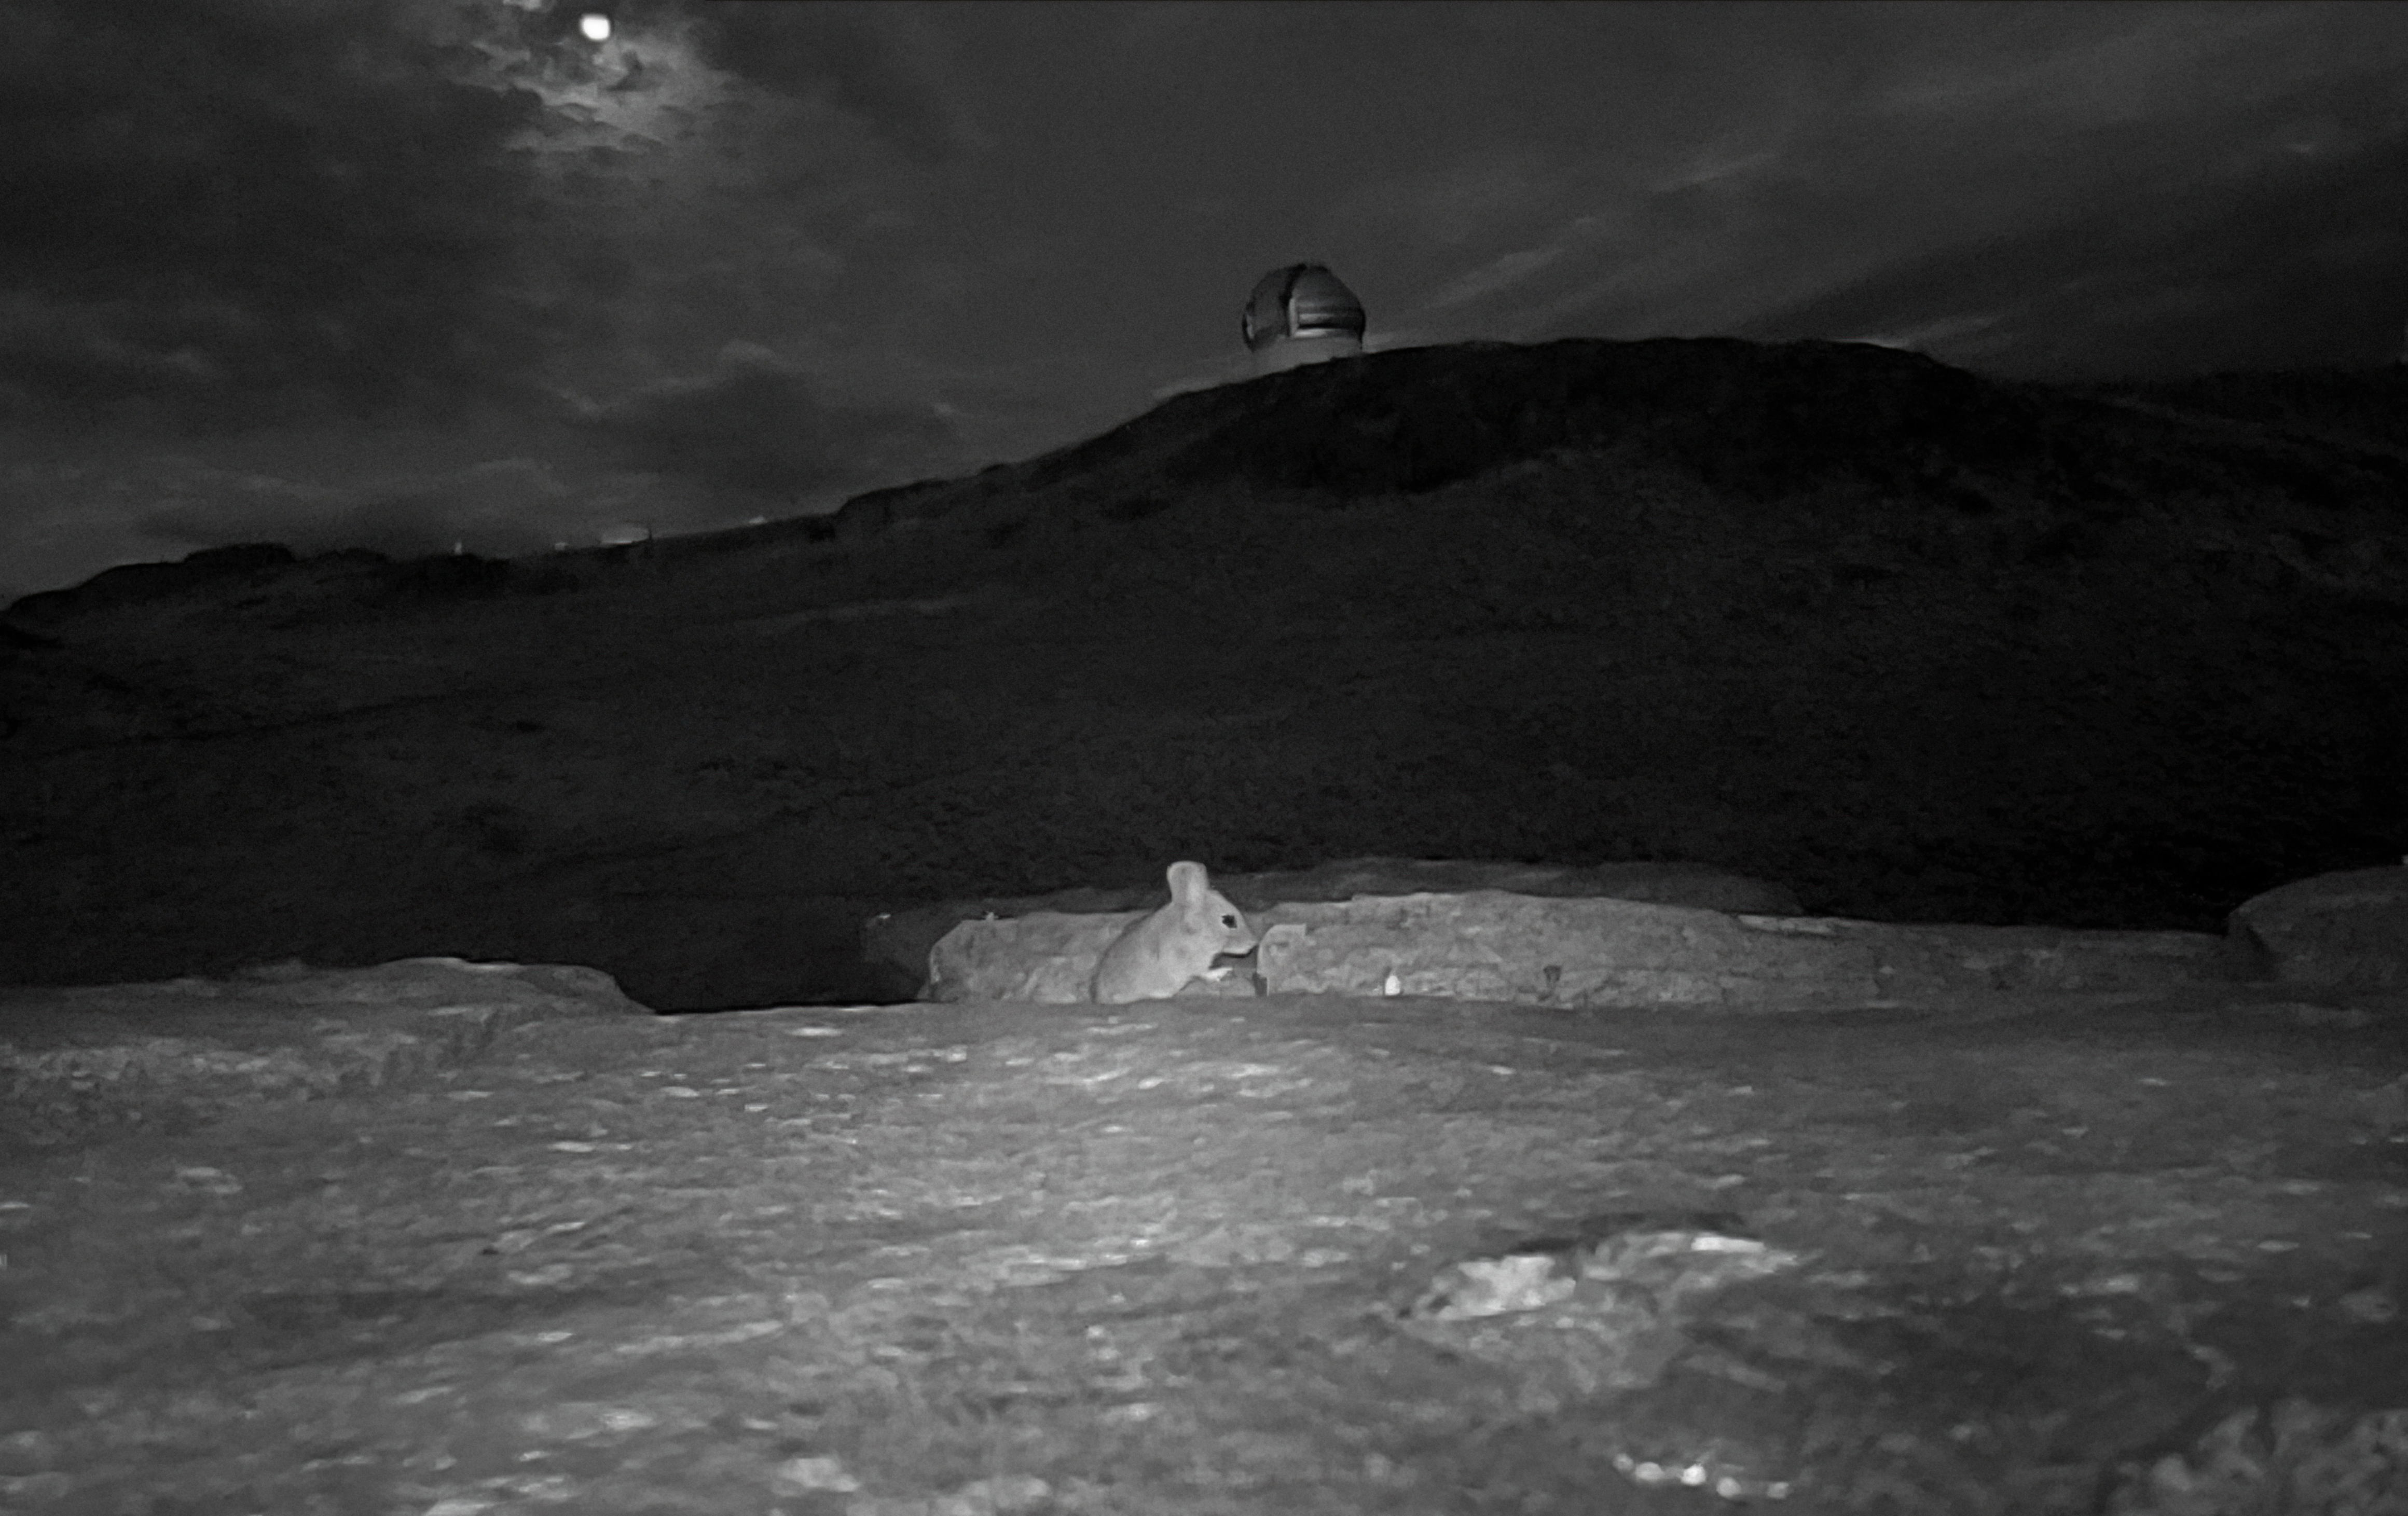

Ratón Orejudo Amarillento on Cerro Pachón

A type of mouse, a Ratón Orejudo Amarillento, photographed at night on Cerro Pachón, with the Gemini South telescope in the background.

Credit: International Gemini Observatory/NOIRLab/NSF/AURA